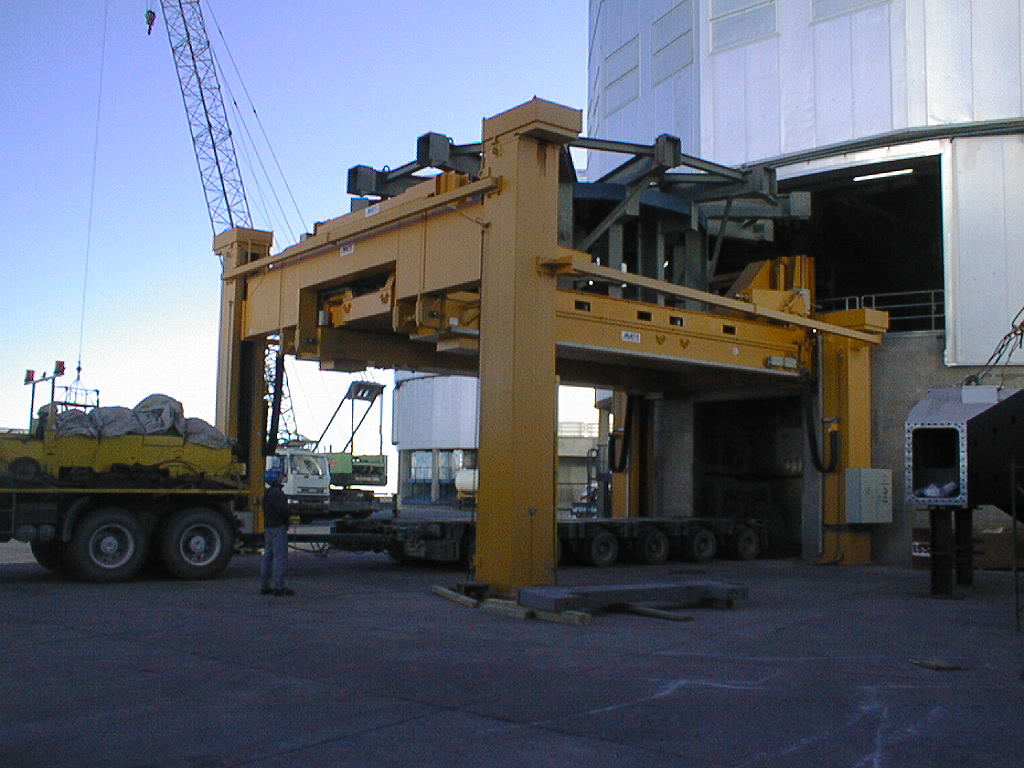

Installation of M1 cell with dummy mirror on VLT UT2

The dummy M1 Cell on the Handling Device, outside the UT2 enclosure. (Photo obtained on December 11, 1998).

Credit: ESO